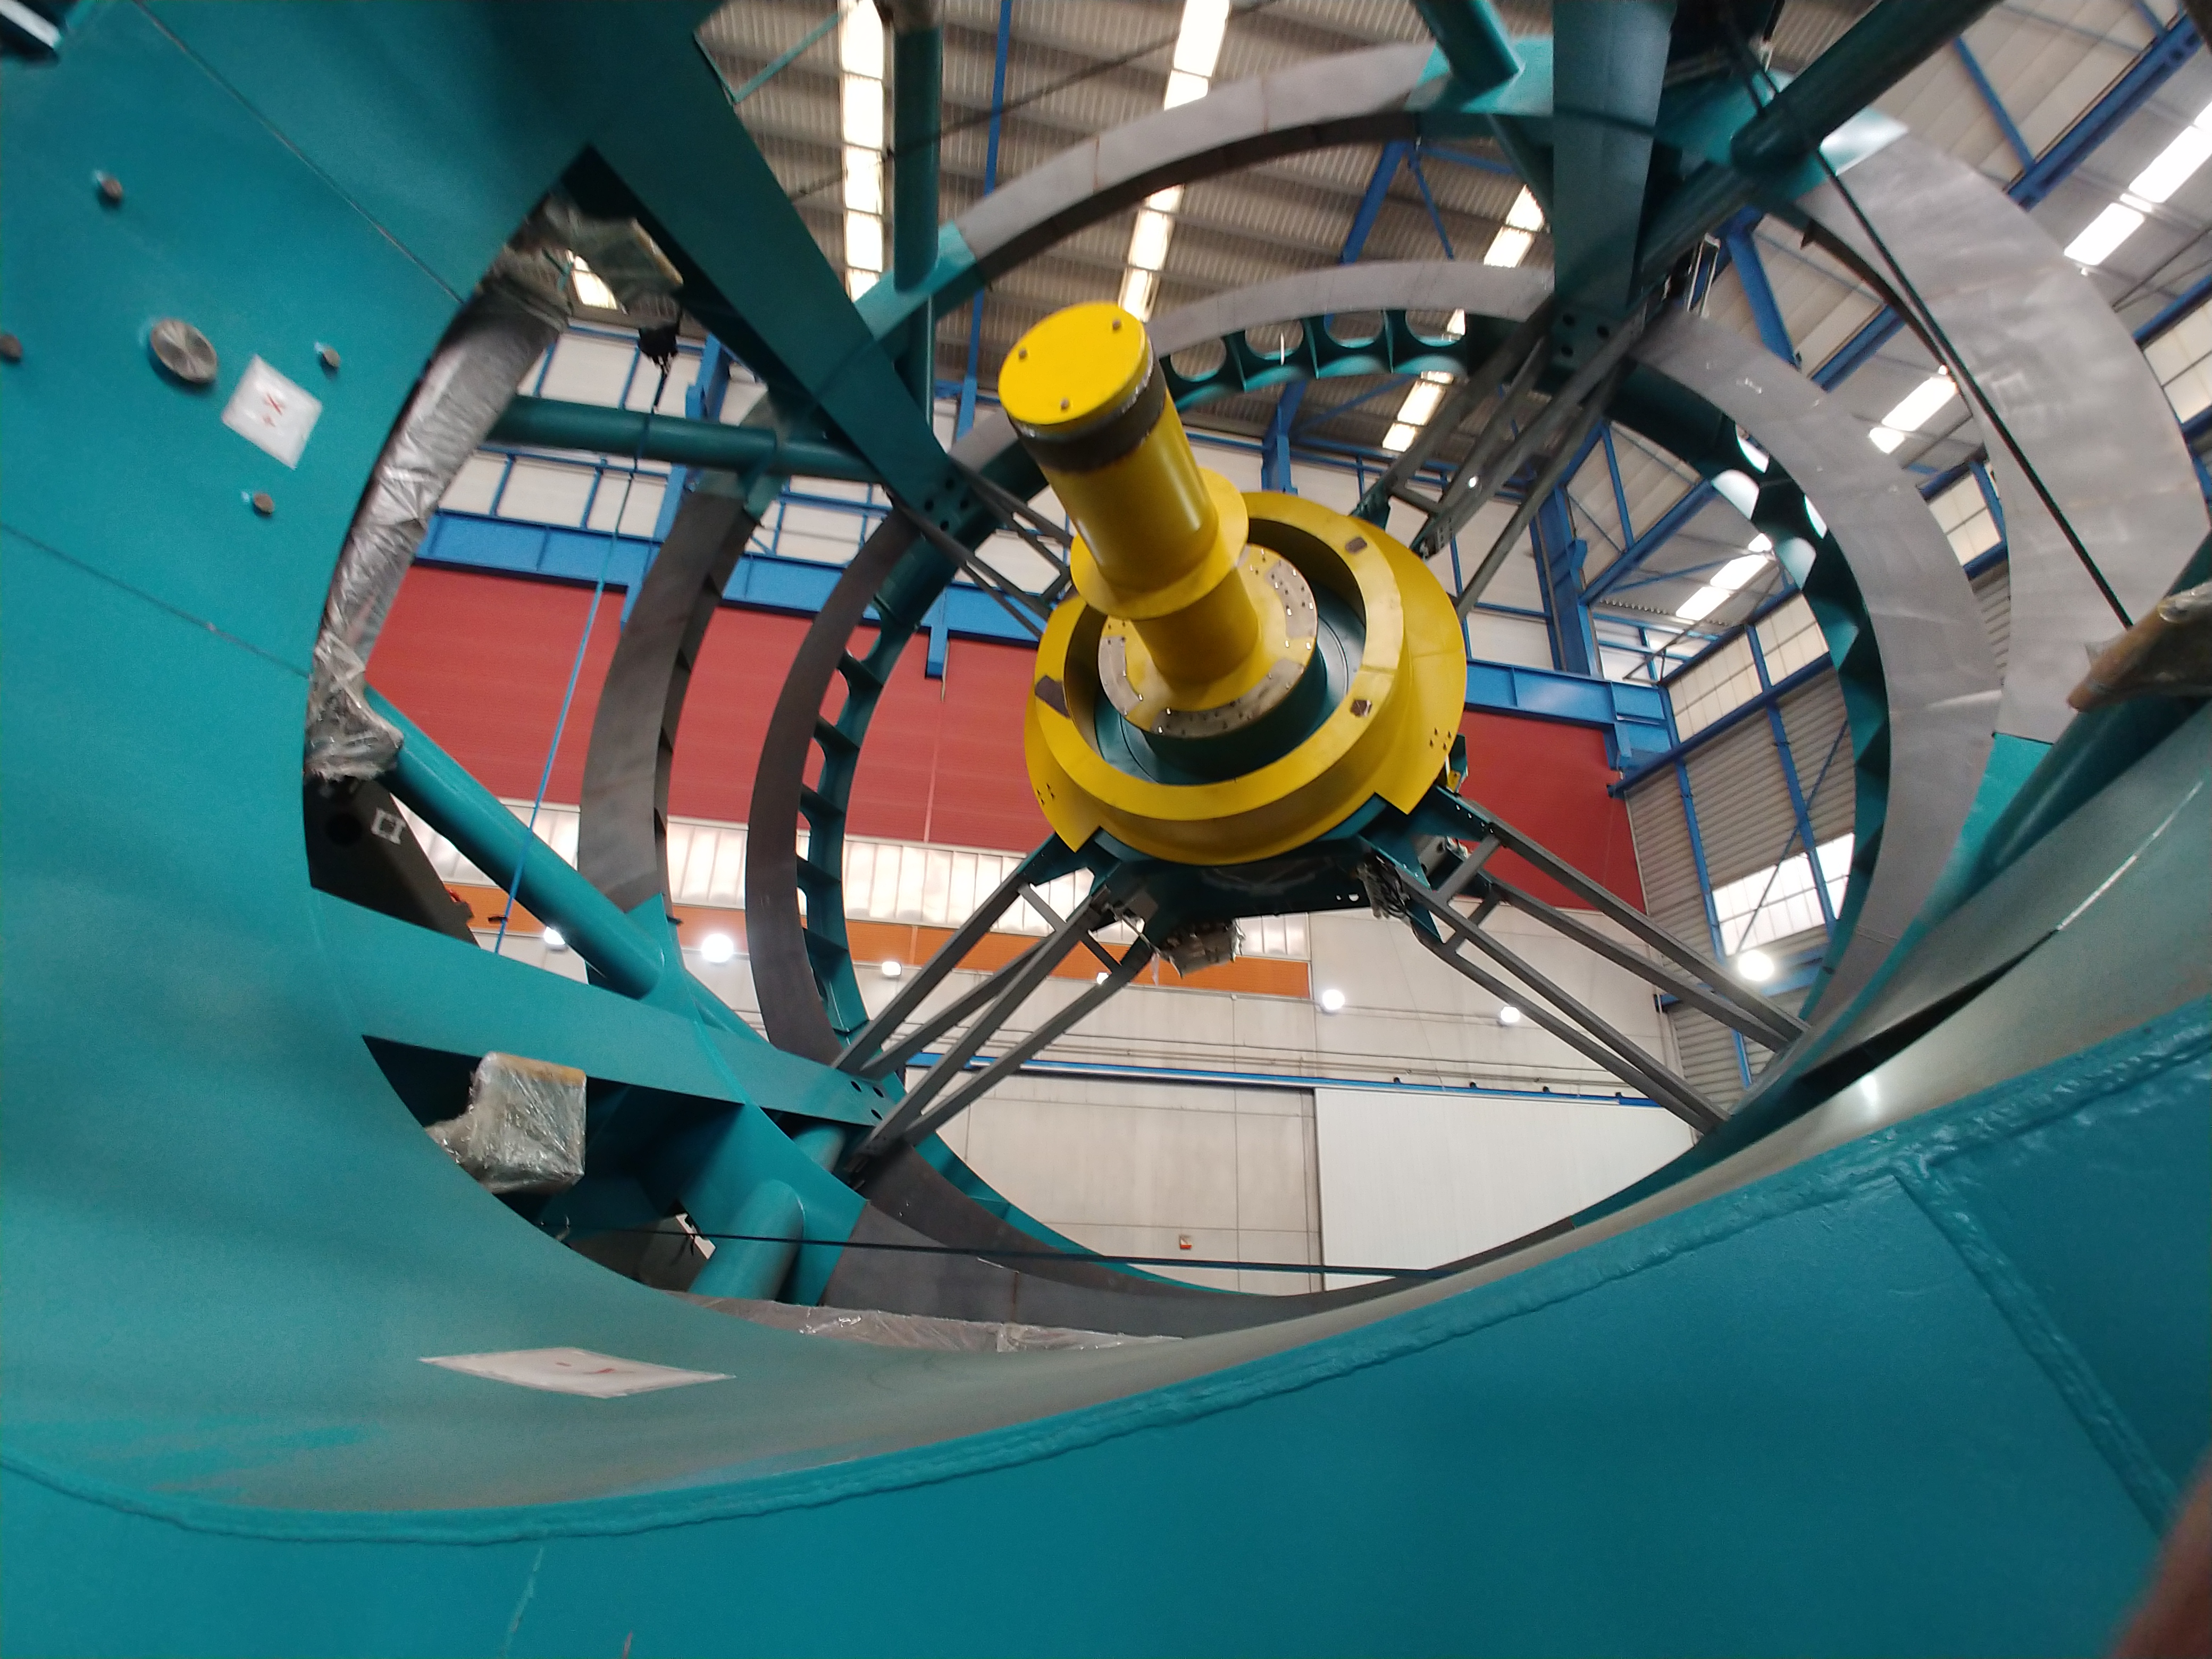

TMA Safety Review

An LSST team spent 5 days in Spain this month, conducting a thorough safety review of the Telescope Mount Assembly (TMA), at vendor Asturfeito. LSST Safety Manager Chuck Gessner, Telescope and Site Technical Manager Shawn Callahan, Senior Systems Engineer Austin Roberts, and Lead Electrical Engineer Oliver Wiecha inspected the numerous safety features included in the structure of the TMA.

Credit: Rubin Observatory/NSF/AURA